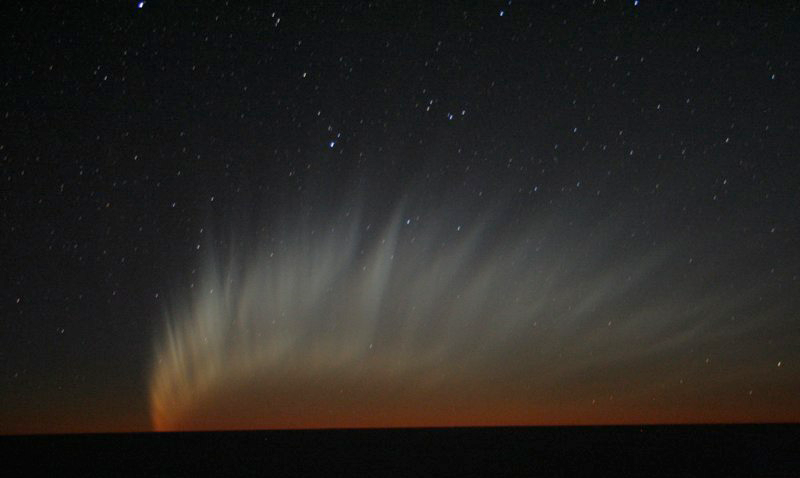

Comet McNaught

Images collected by ESO staff of the very bright comet McNaught that was visible in Europe early January 2007 and is presently visible from the Southern Hemisphere.

Credit: ESO/E. Jehin